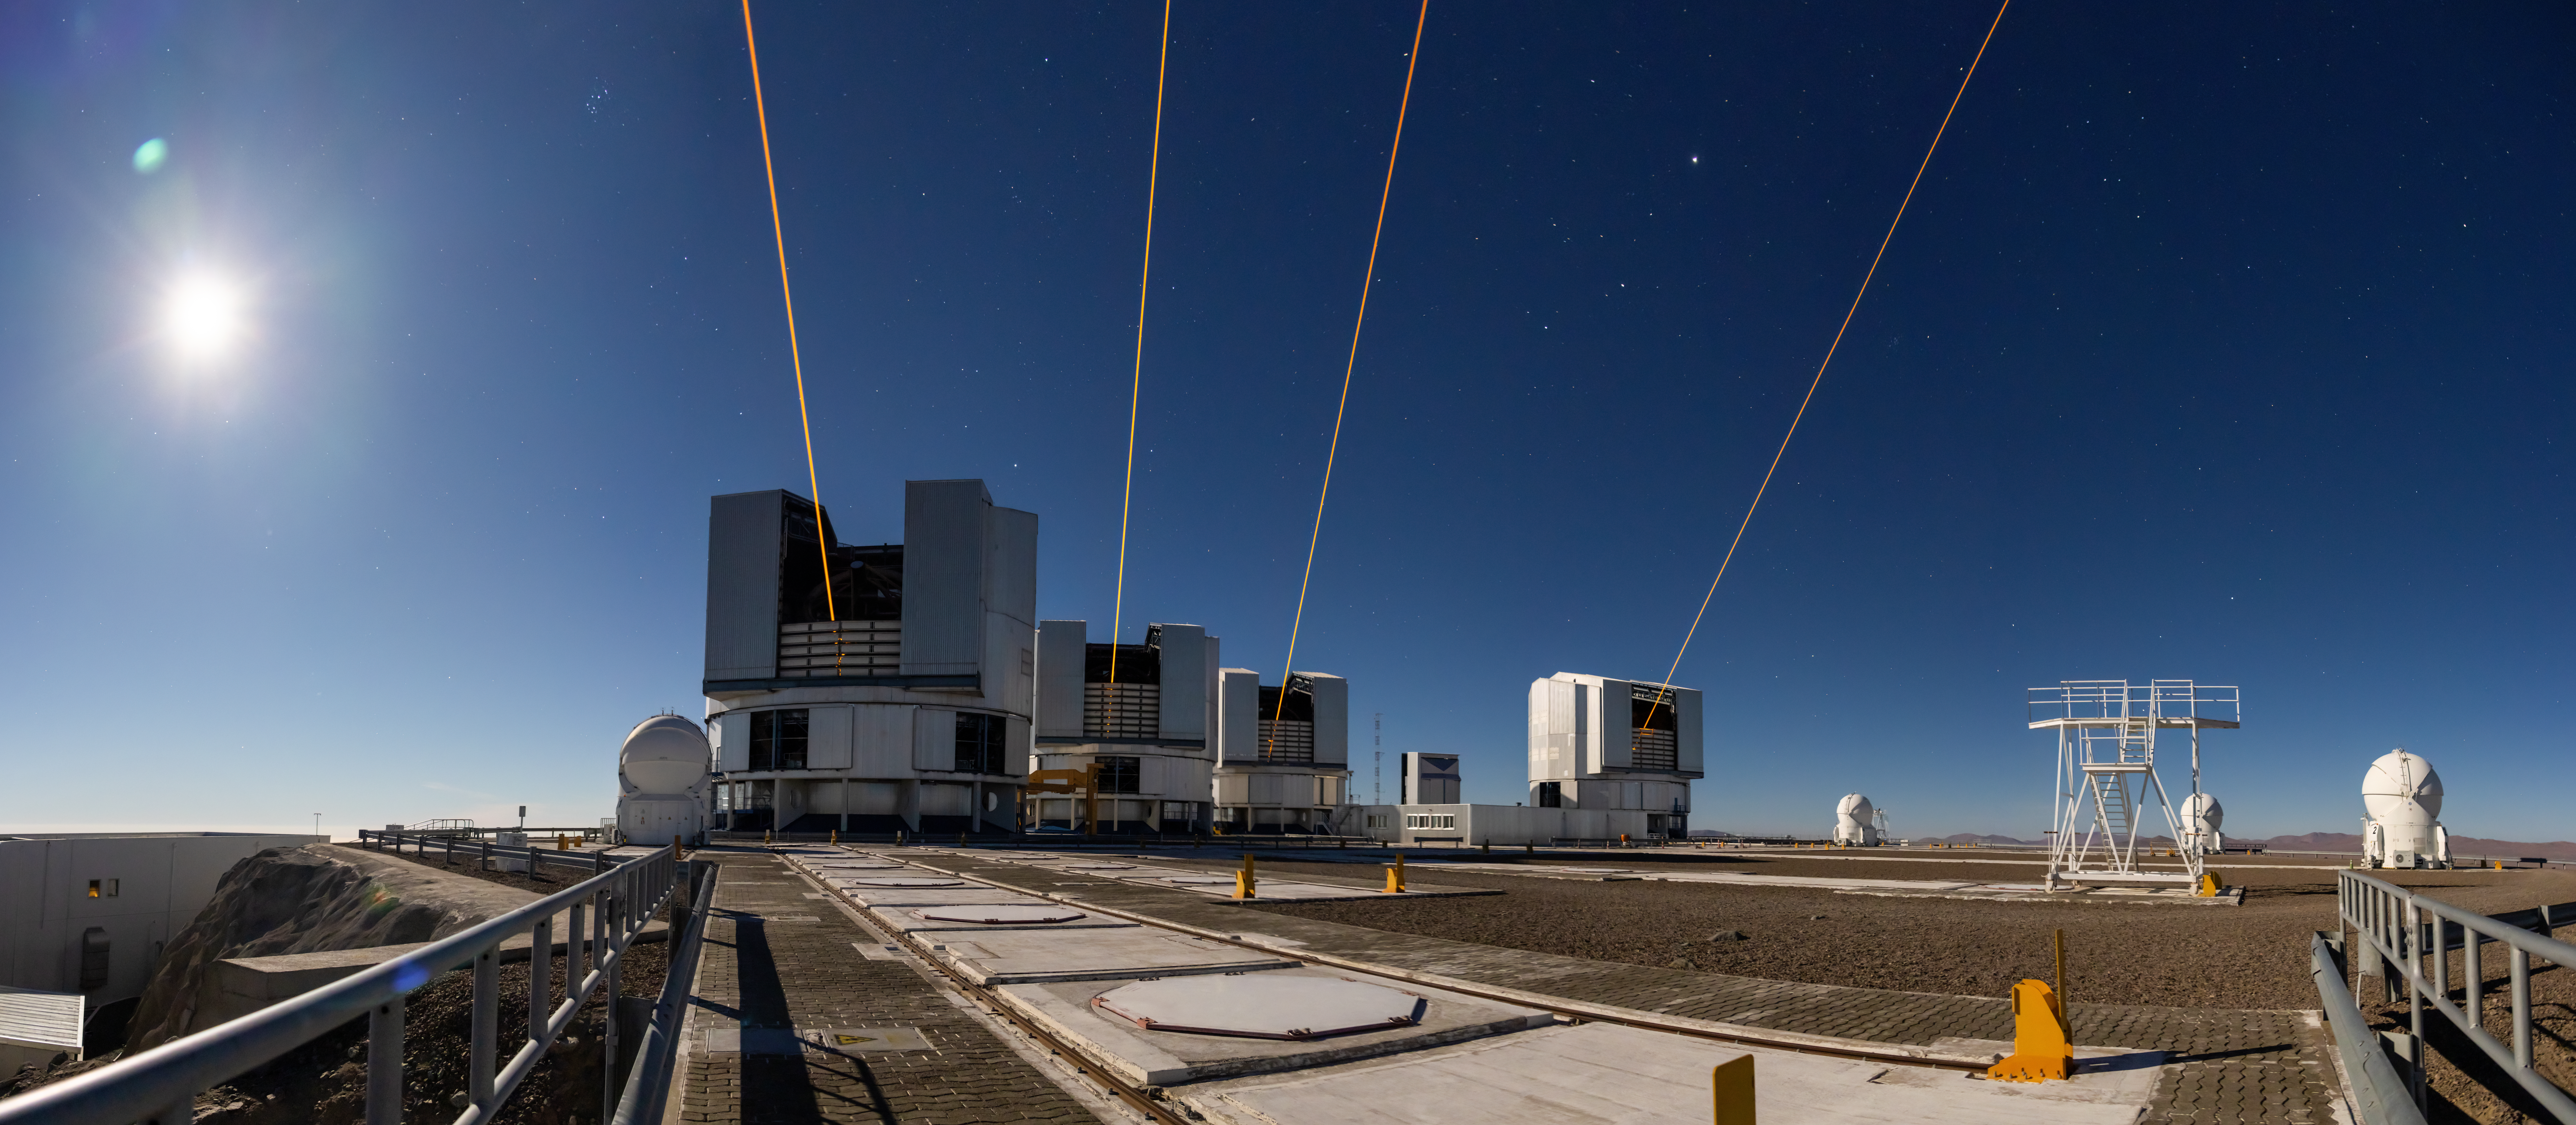

Four lasers for the VLTI

This photograph shows four lasers at ESO’s Paranal Observatory, each one launched from one of the four eight-metre telescopes on site. The launch of these lasers represents a significant milestone for ESO’s Very Large Telescope Interferometer (VLTI), which combines light from these eight-metre telescopes, and the GRAVITY+ project — a large and complex upgrade to the VLTI. With the installation of a laser at each of the eight-metre telescopes, a bright ‘fake’ star is created 90 km above Earth’s surface by each laser, enabling the correction of atmospheric blur anywhere on the sky. This unlocks the whole southern sky to the VLTI and enhances the observing power dramatically.

This long-exposure photograph was taken in early November by ESO astronomer Anthony Berdeu on a nearly full-moon night. The moon is visible on the left of the image.

Credit: A. Berdeu/ESO